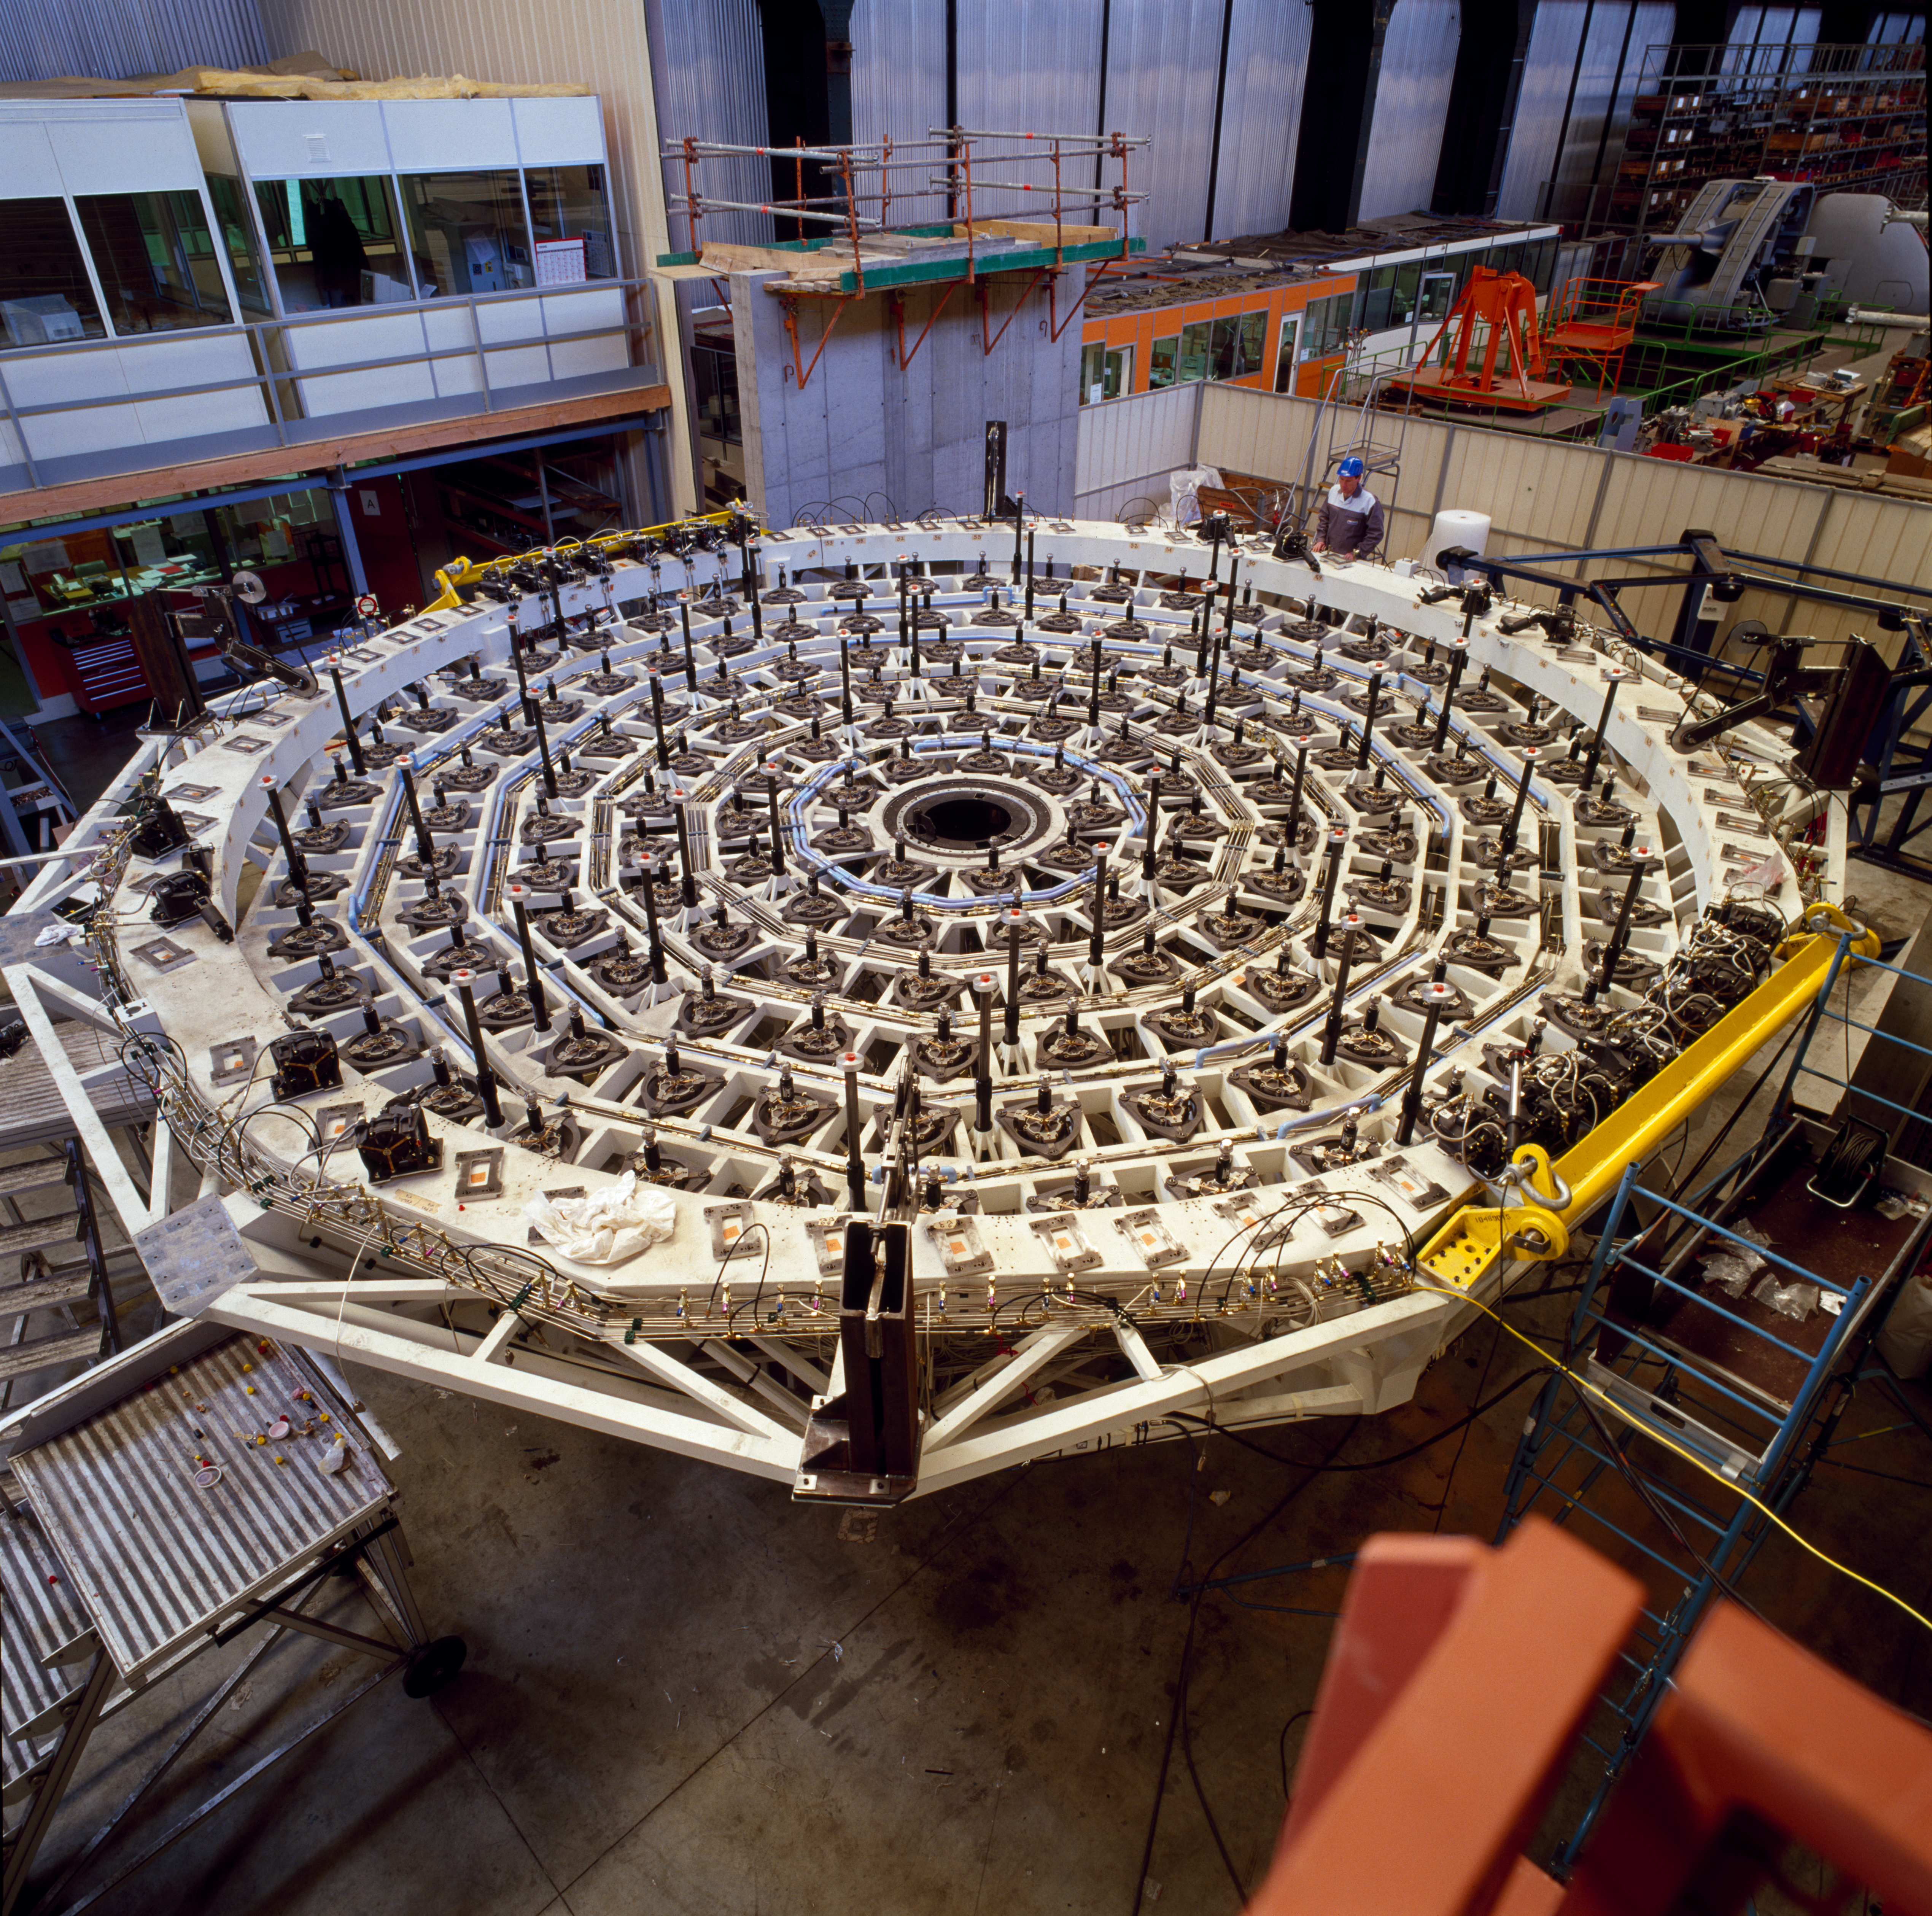

VLT M1 mirror cell

The Very Large Telescope M1 Mirror Cell. This photograph was obtained in February 1997.

Credit: ESO